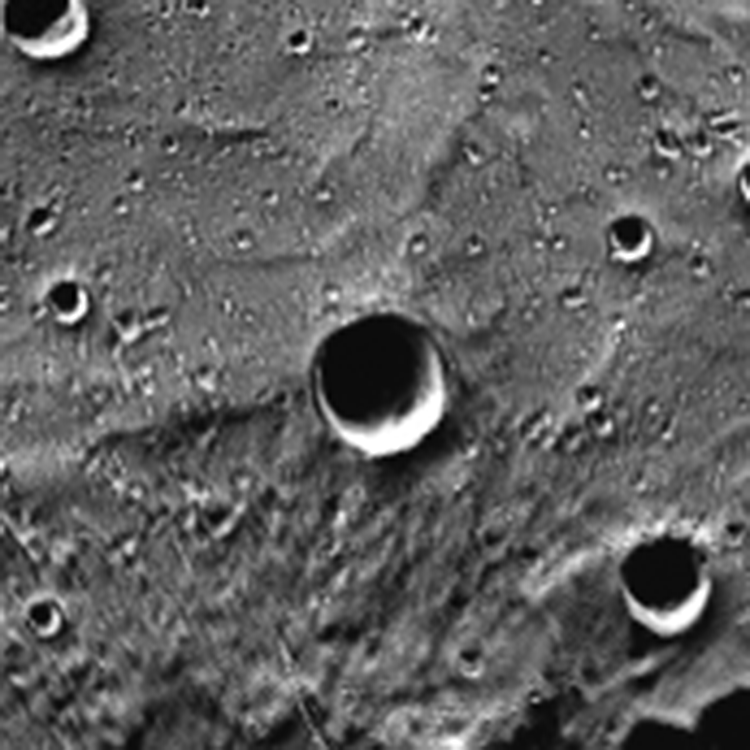

Carolan Crater on Mercury

A close up of the the newly named Carolan Crater on Mercury.

Credit: NASA/MESSENGER